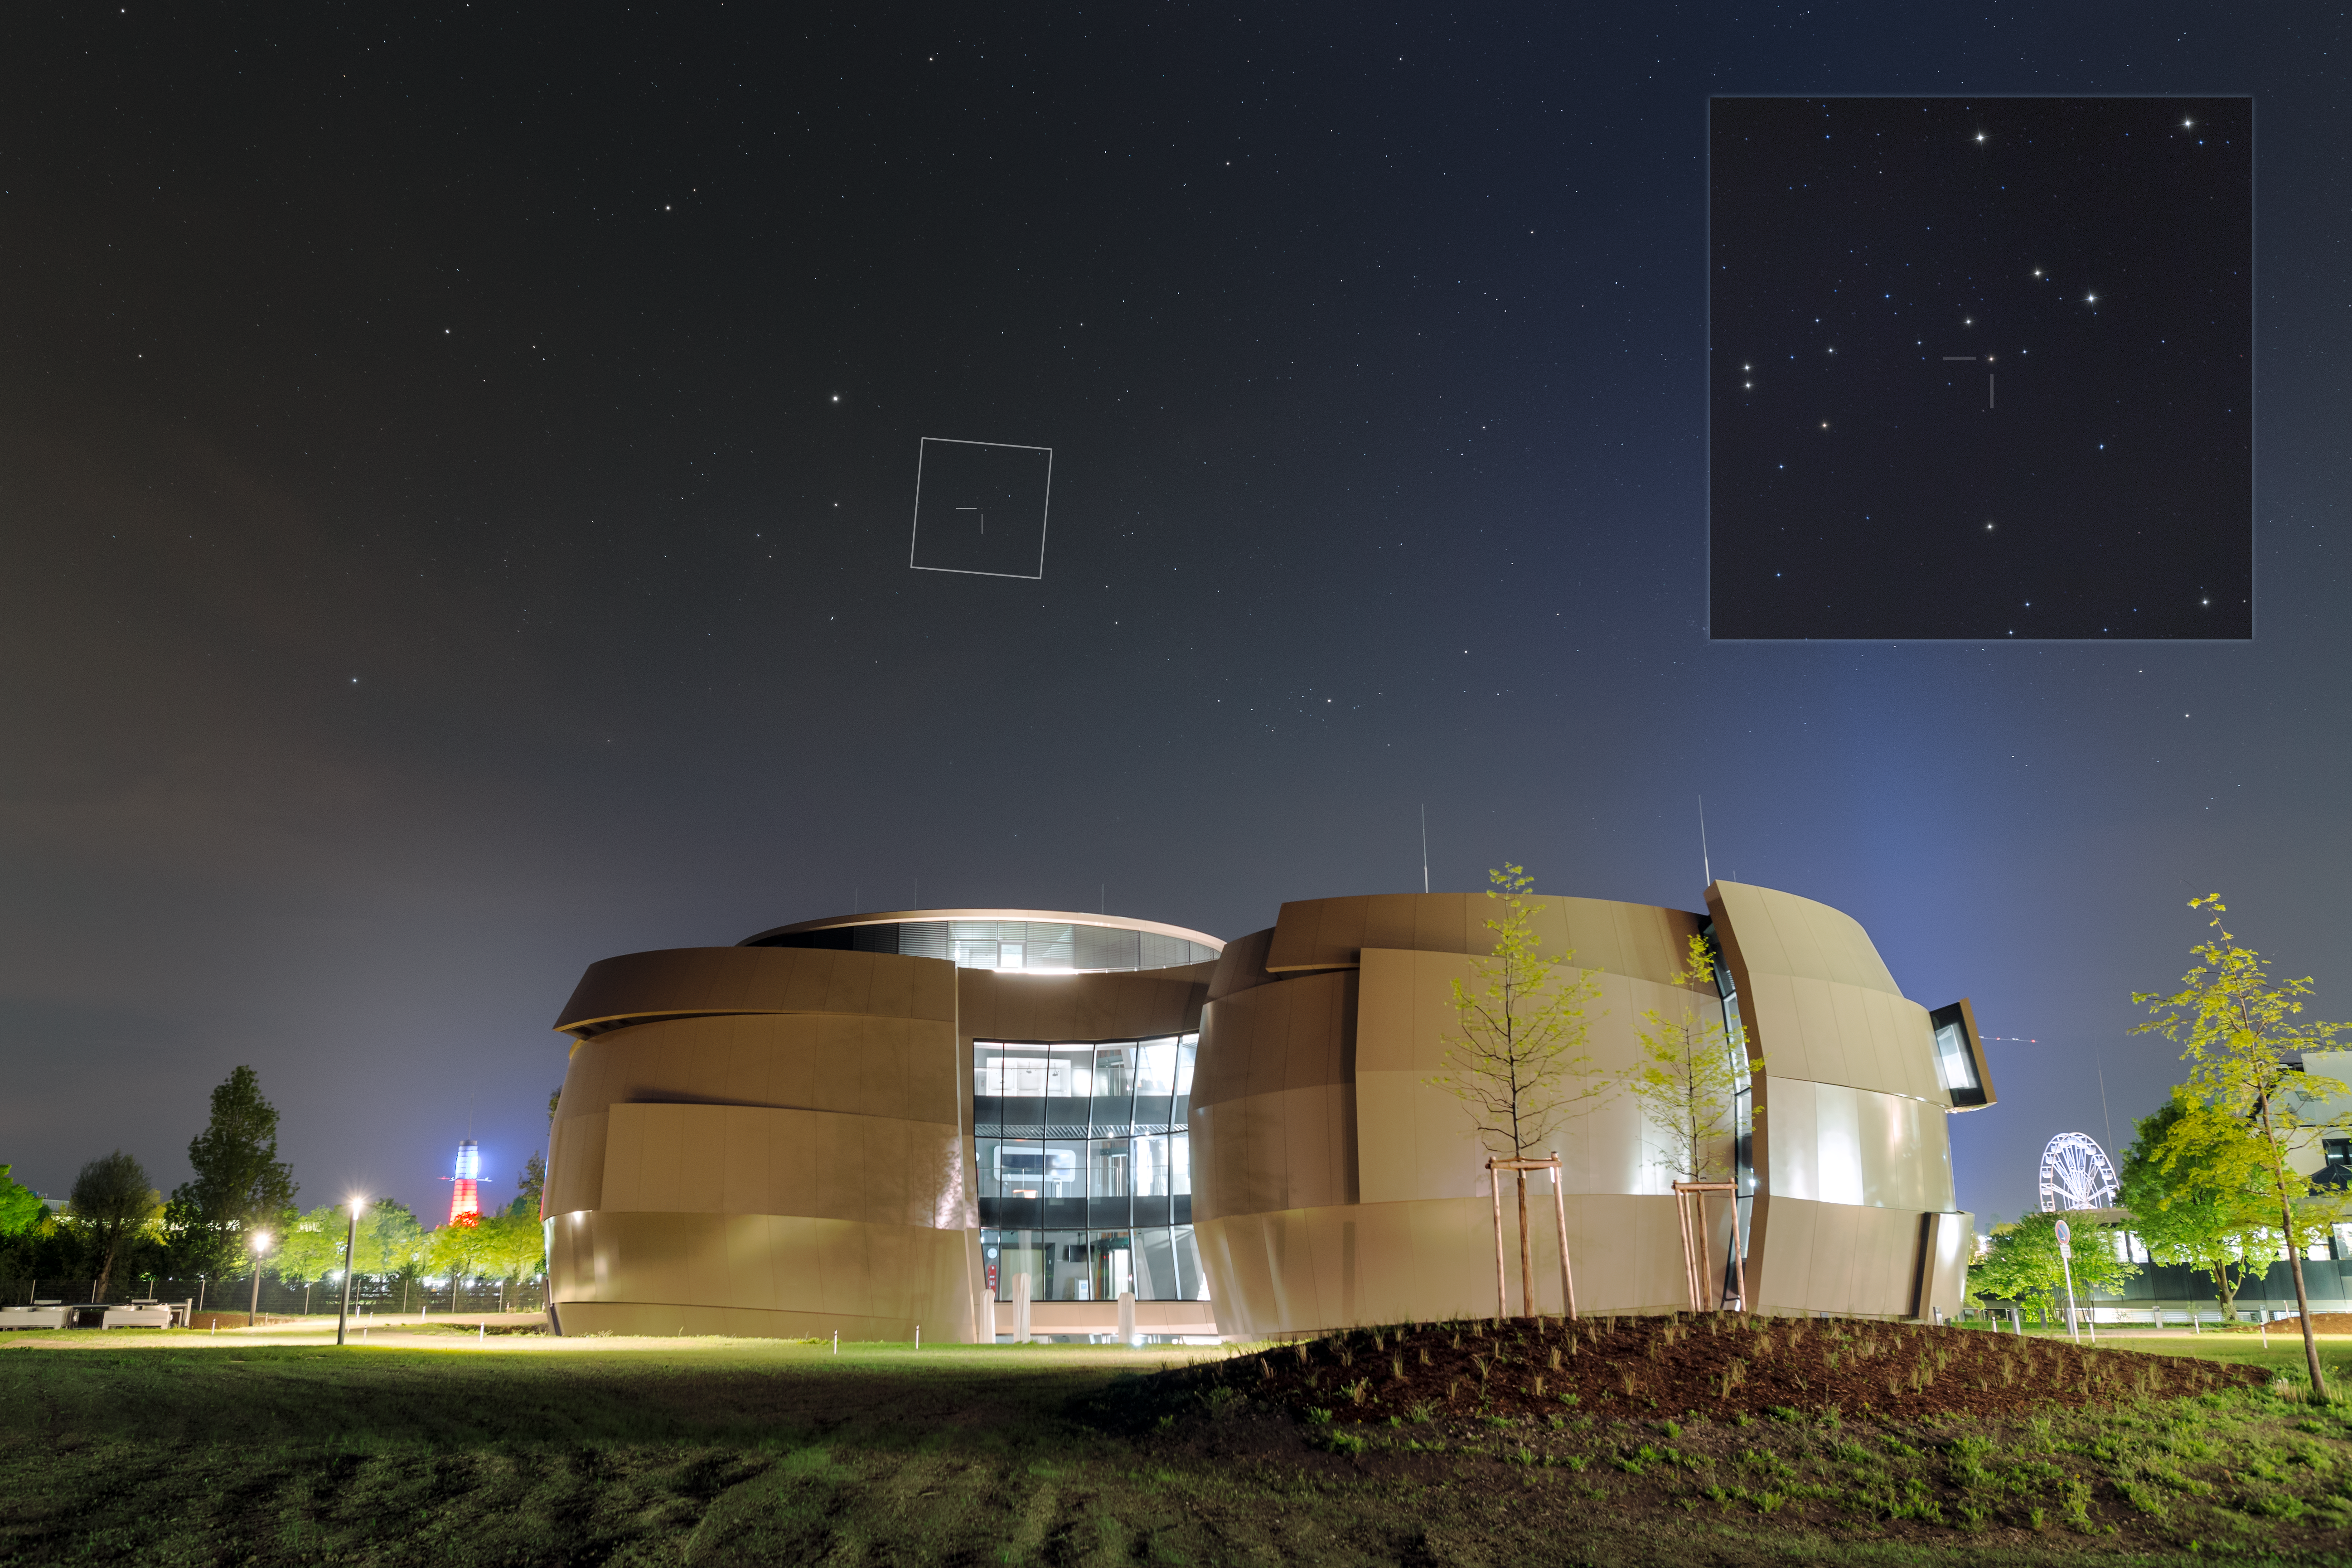

Nova over Supernova

In an astronomically unlikely coincidence, a star exploded as a nova in the sky over the Supernova Planetarium & Visitor centre less than a week after its inauguration. An image of the dwarf nova V392 Persei was captured by ESO photo ambassador Petr Horálek on 2 May 2018. It shows a wide angle view of the evening sky over the ESO Supernova, looking west-northwest.

The position of the nova over the ESO Supernova is marked on the wide view with an insert showing a zoomed view of the area taken with same camera but using a different lens. In this image the nova is easily identifiable due to its typical orange colour.

Dwarf novae occur as a result of a white dwarf star accreting material from its lower mass, binary companion. The material from the disc is compressed as it is transferred to the surface of the white dwarf where it is then heated and ignites into an very powerful (and bright) explosion. The case of nova V392 Persei is, actually, a much rarer and more brilliant event. There has only been one occurrence in the history of dwarf novae observations where a star has transitioned to a fully fledged and much brighter nova. This was V1213 Centauri in 2009 and now we have the second such event, V392 Persei.

The image is symbolic as the ESO Supernova building is designed to look like a double star system, very similar to the one involving dwarf nova V392 Persei, which would eventually result in one of the stars exploding as a supernova in a brilliant flash of light — hence the centre’s name.

Credit: ESO/P. Horálek